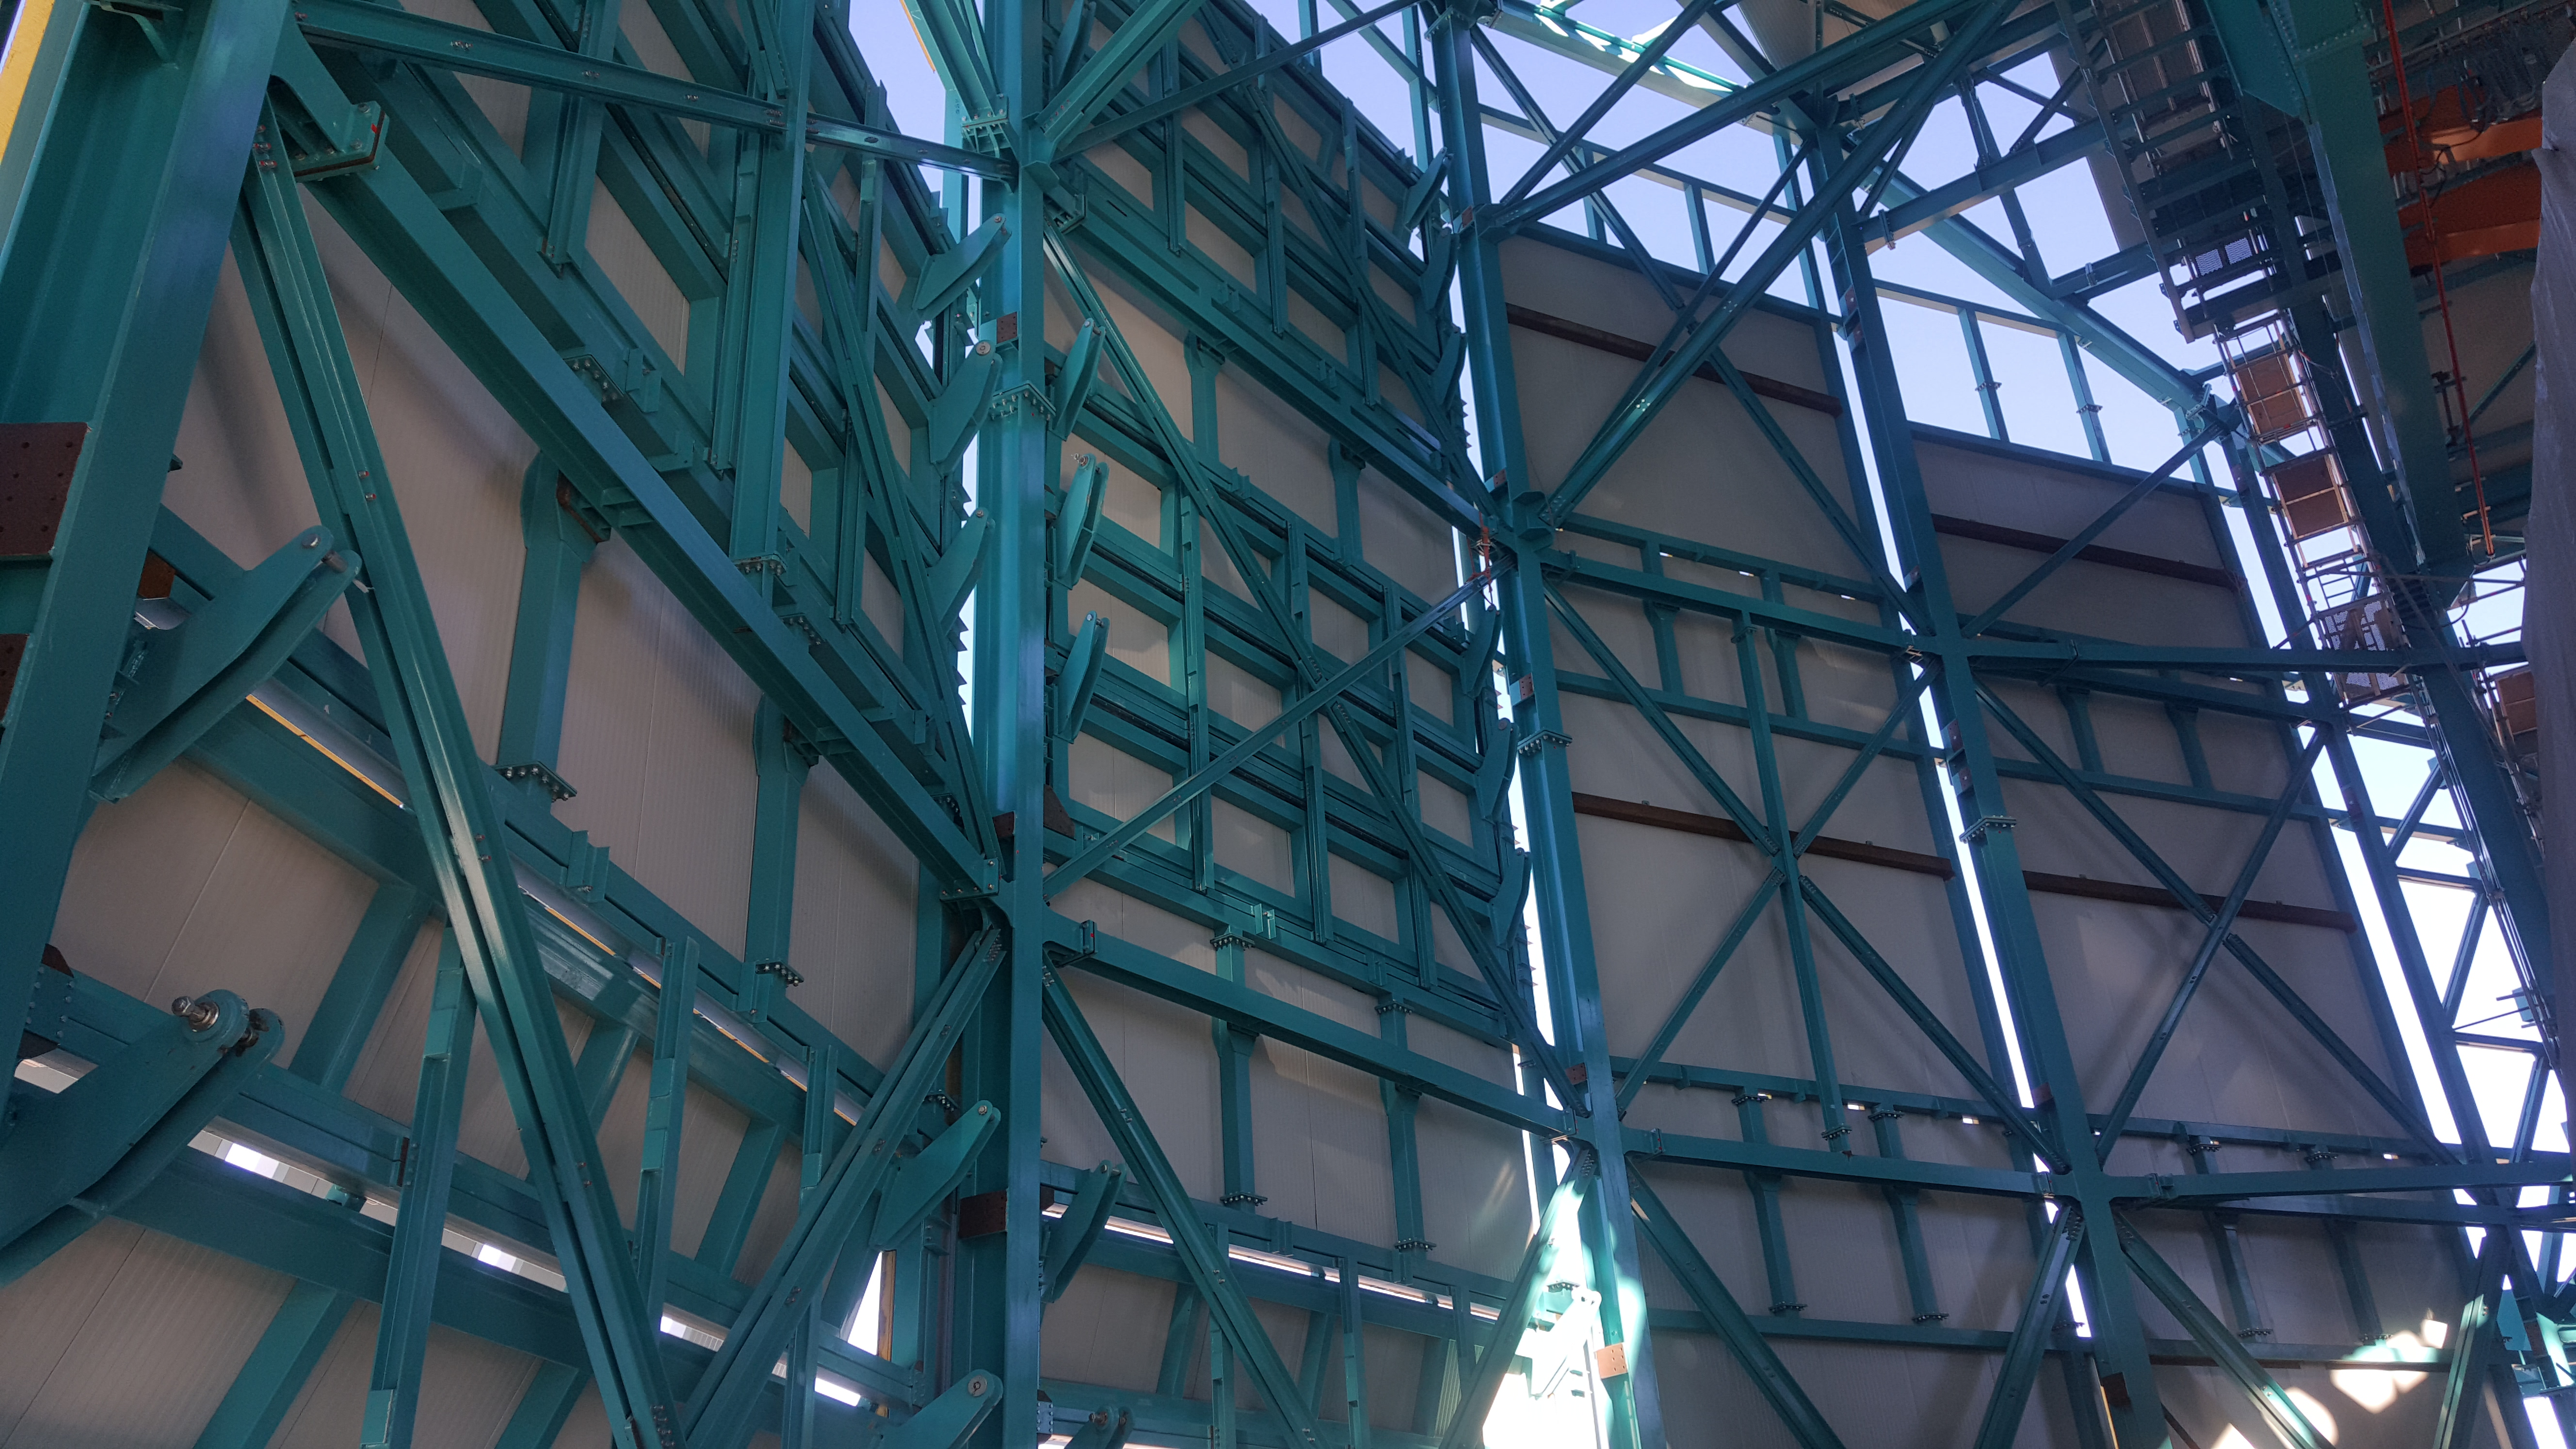

Summit Inspection May 26, 2020

A regular inspection of the Cerro Pachón construction site took place on May 26th. This visit included more work on the Dome and a detailed inspection of Telescope Mount Assembly (TMA) stored materials, as requested by TMA vendor Asturfeito.

Credit: Rubin Observatory/NSF/AURA